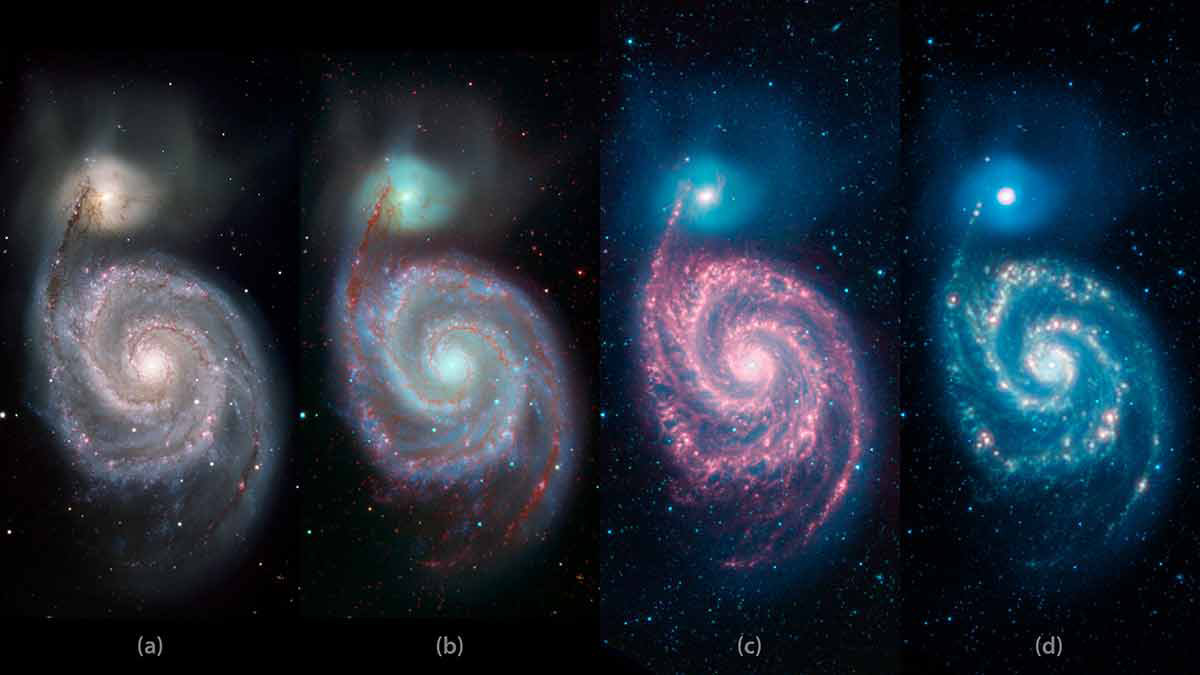

A Whirlpool Warhol:The Changing Face of Galaxies from the Visible to the Infrared

It all depends on how you look at it—galaxies appear different in visible light (i.e., wavelengths that our eyes are sensitive to) than at longer wavelengths, in the infrared. In visible light (panel a), the Whirlpool galaxy M51 and its companion show fine filigree dust lanes that obscure and redden the light from background stars. In the infrared (panels c and d), the dust lanes, warmed by starlight, glow brightly. Panel b combines the visible light image, taken at the Kitt Peak 2.1m telescope, and the infrared images from NASA’s Spitzer Space Telescope.

Credit: NASA/JPL-Caltech and NOAO/AURA/NSF